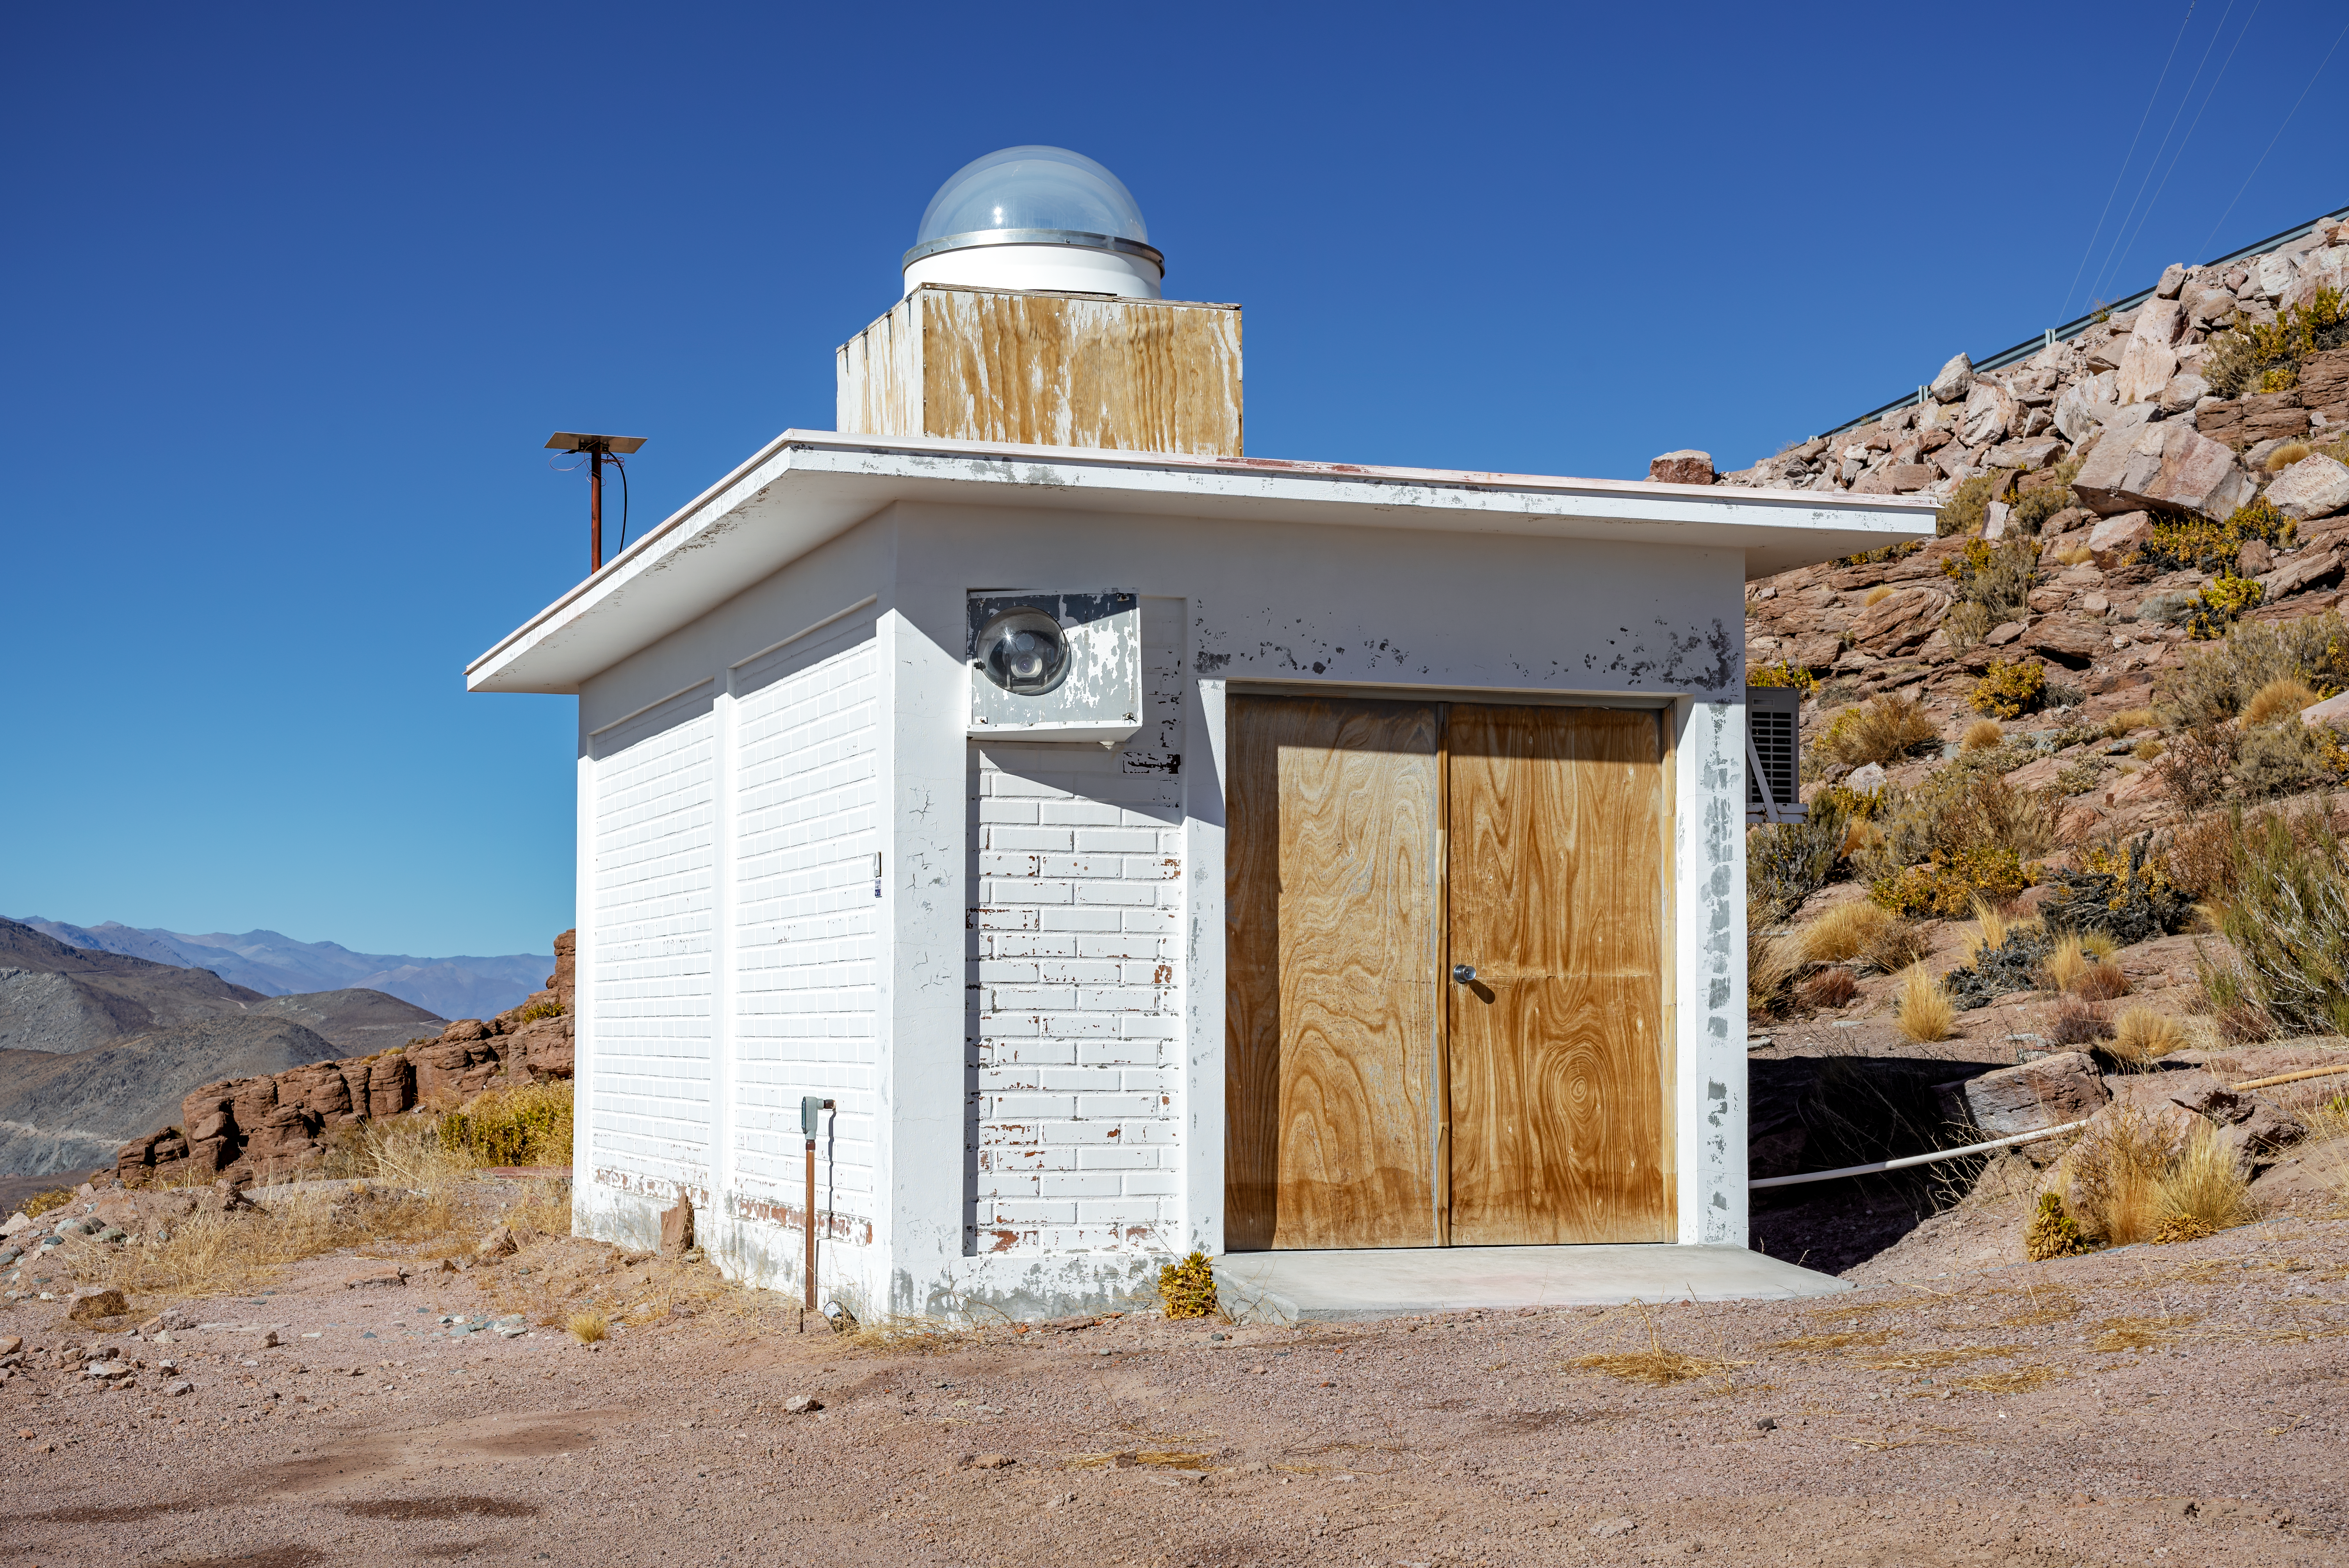

SSI Airglow

SSI Airglow.

Credit: CTIO/NOIRLab/NSF/AURA/D. Munizaga